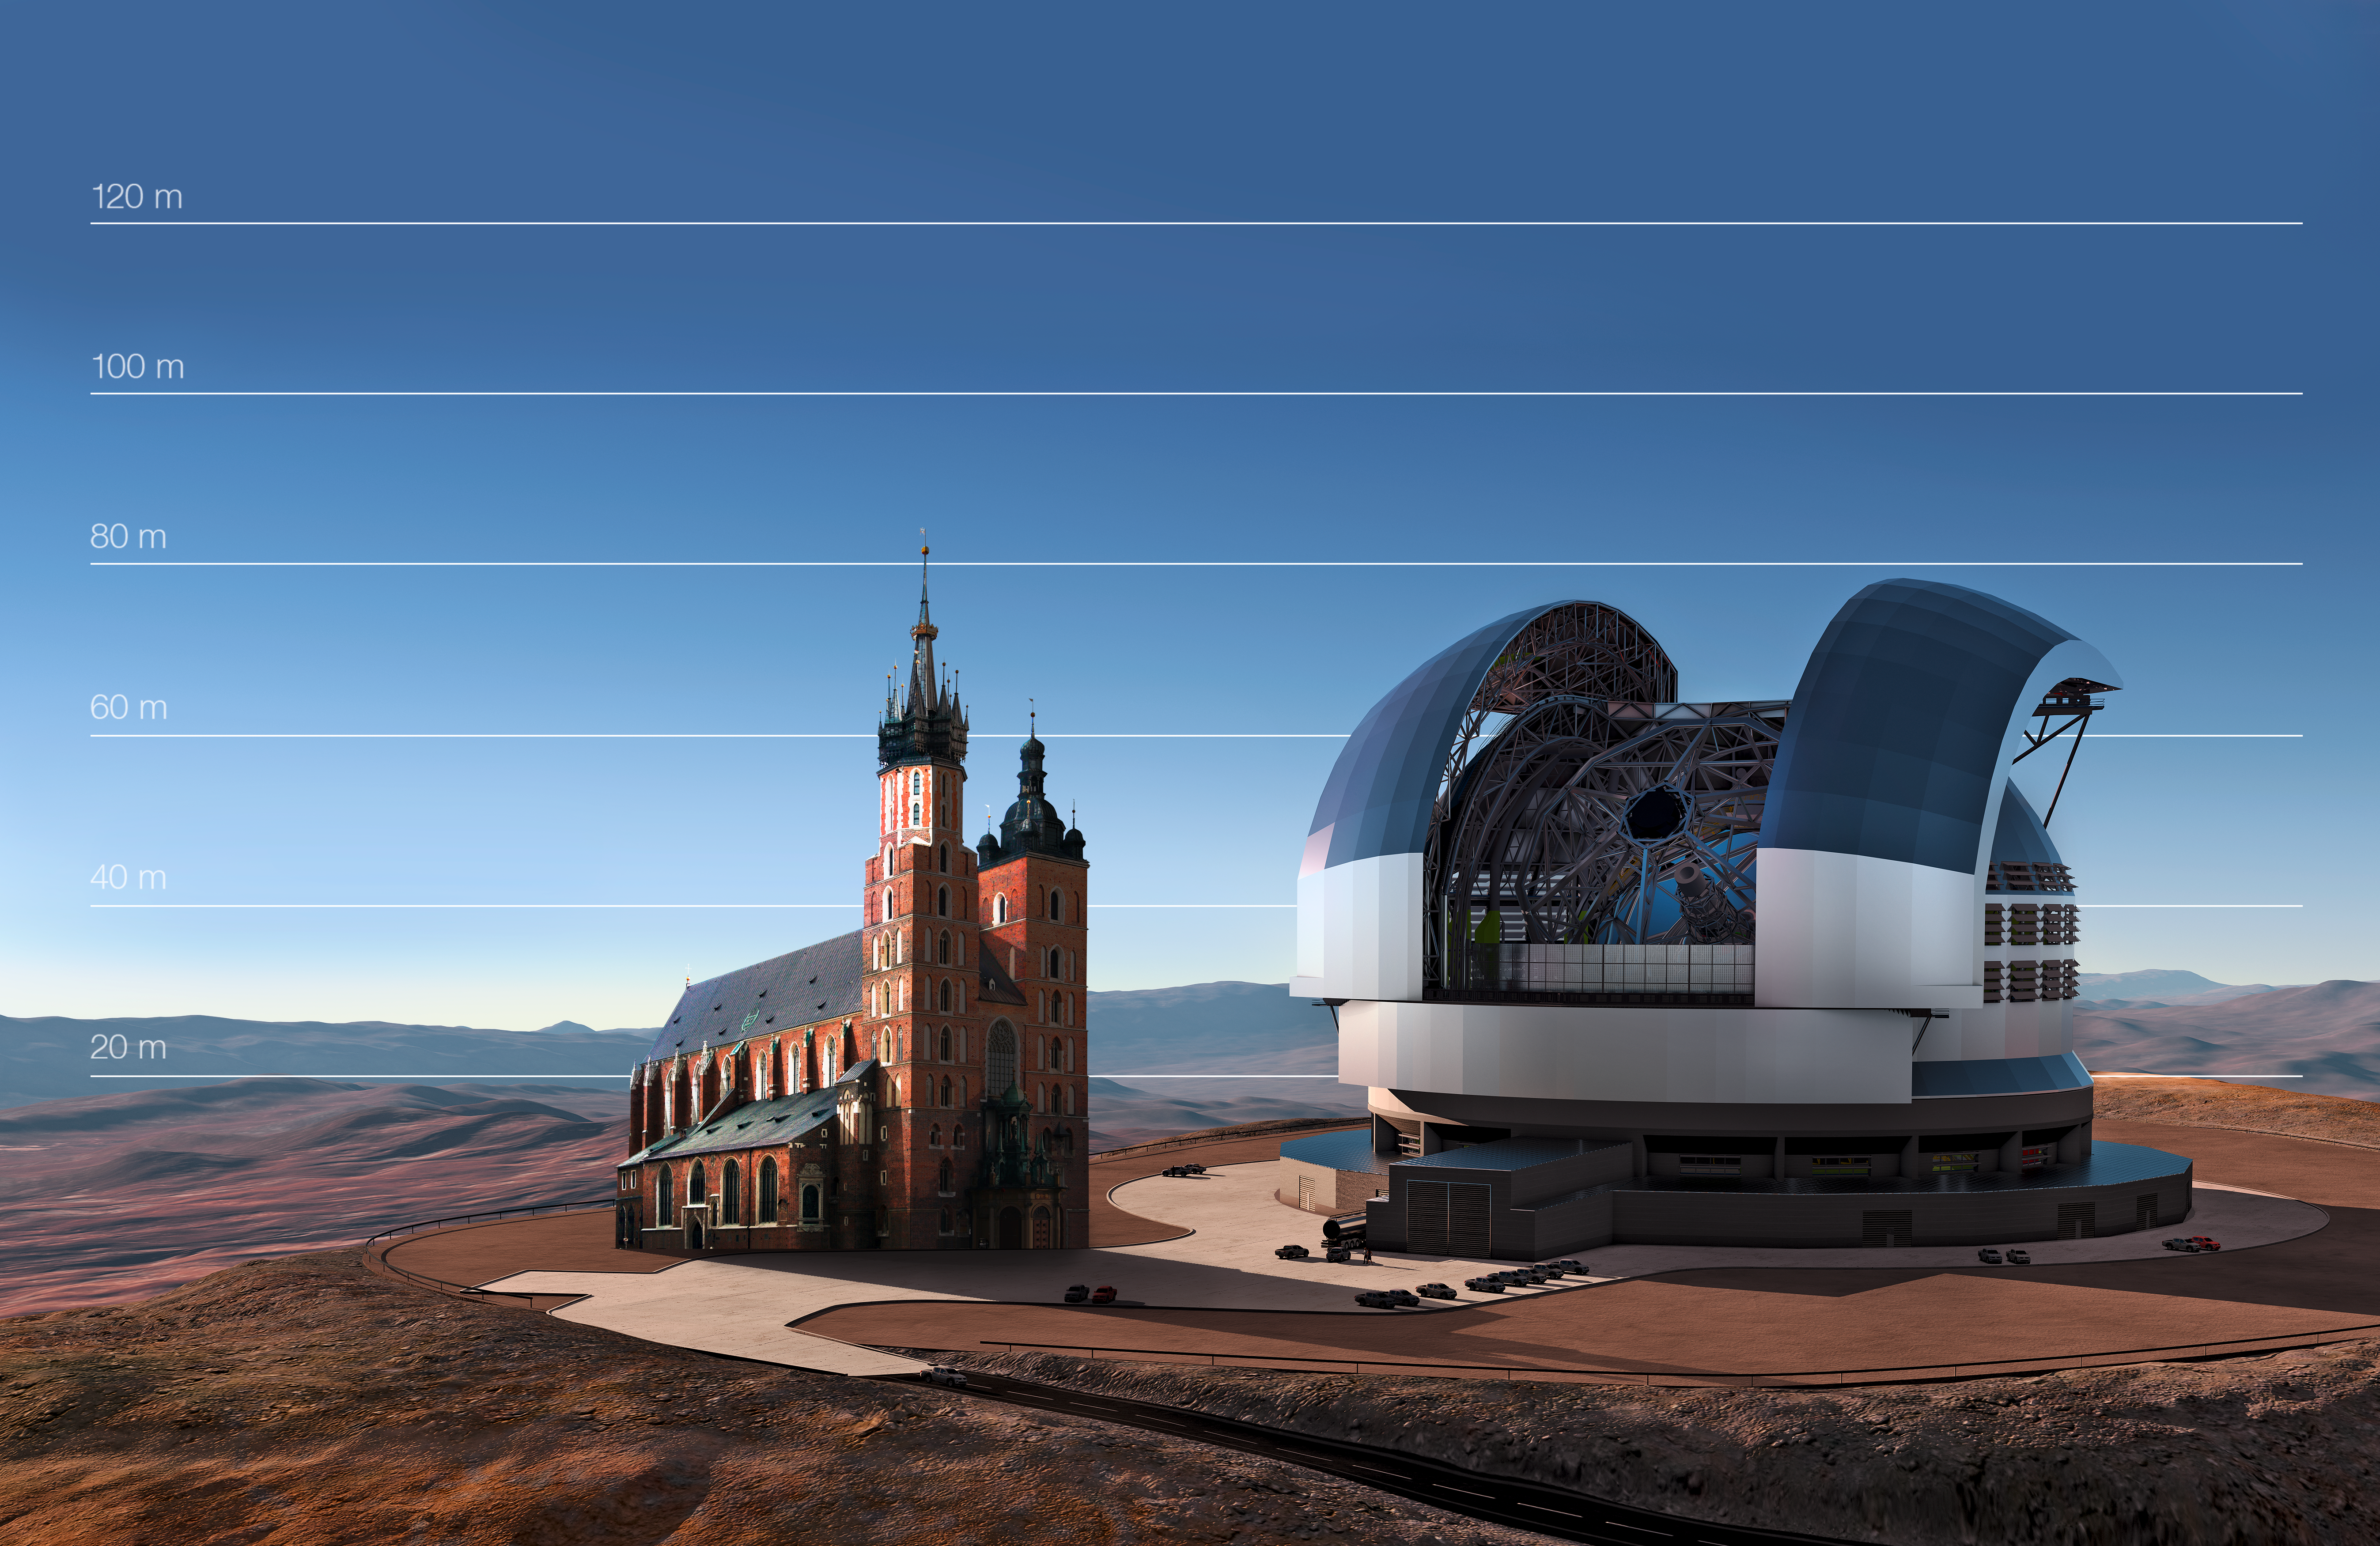

The E-ELT compared to St. Mary's Basilica in Kraków, Poland

This artist's impression compares the E-ELT to St. Mary's Basilica in Kraków, Poland.

Credit: ESO